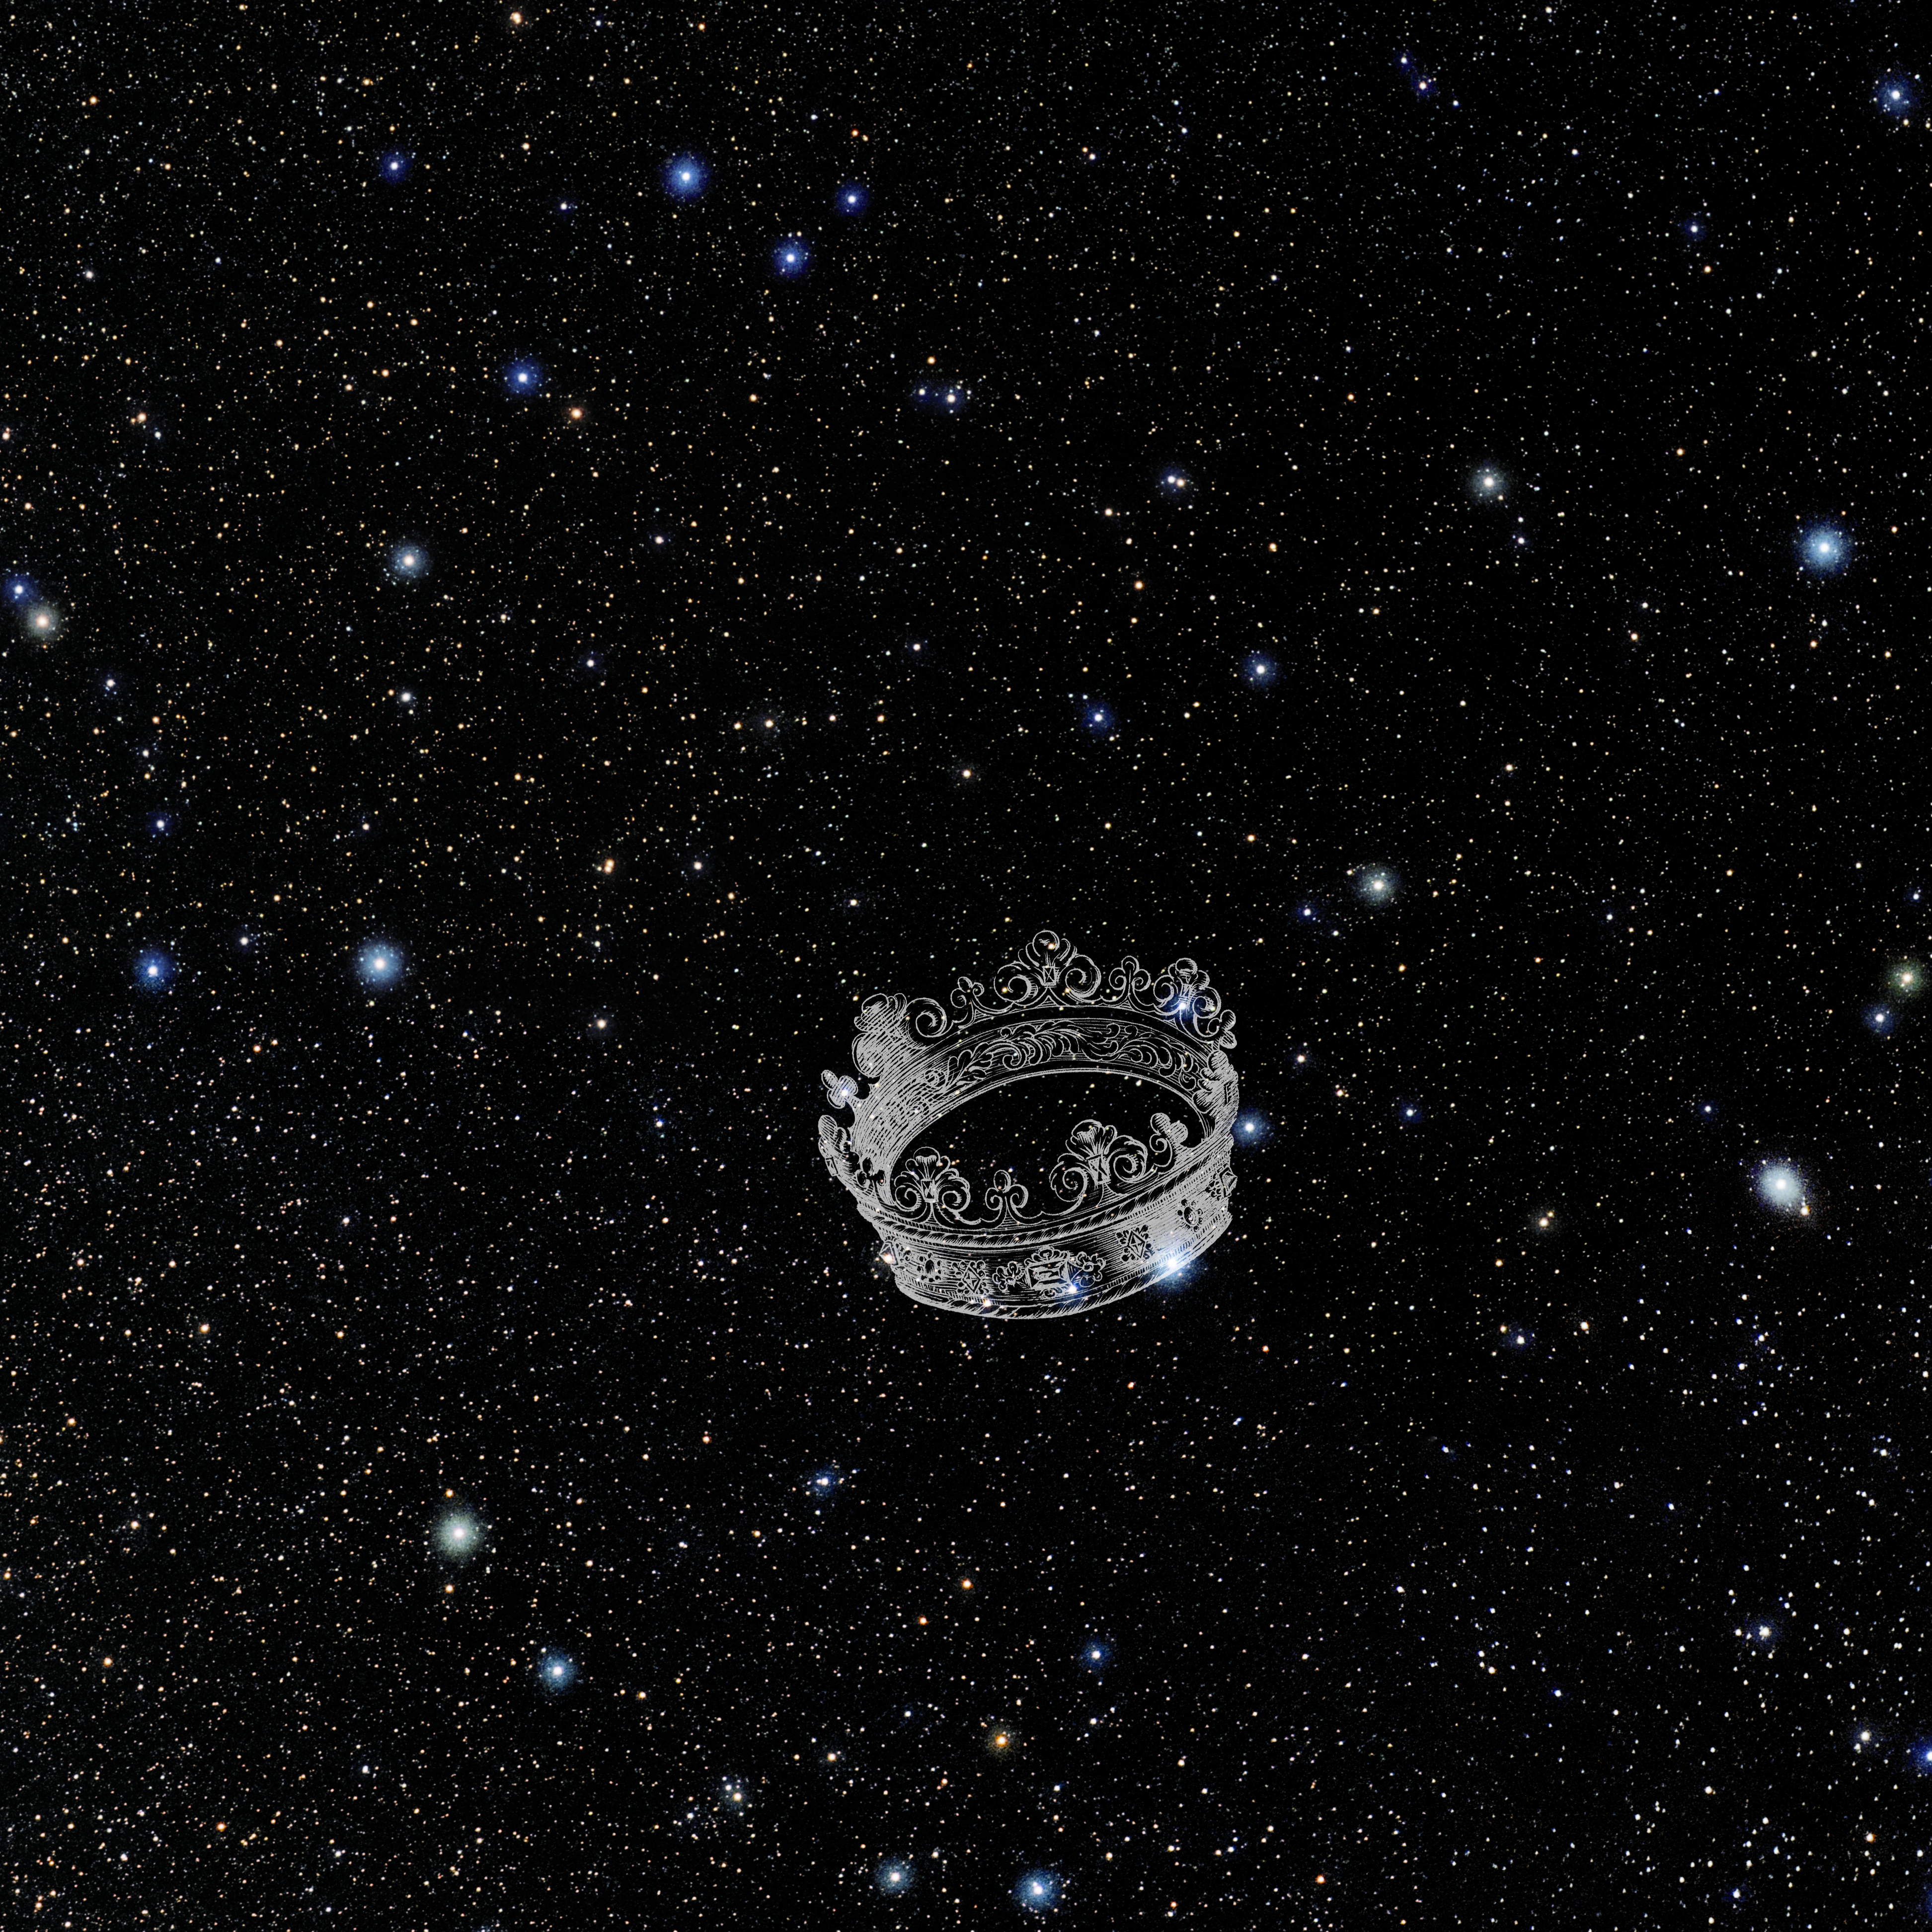

Corona Borealis with Hevelius Drawing

Photo of the constellation Corona Borealis from NOIRLab's 88 Constellations project showing Johannes Hevelius drawing of the constellation in Uranographia, his celestial catalogue in 1690.
Here is the version with the constellation 'stick figure' and here the unannotated version.

Credit: E. Slawik/NOIRLab/NSF/AURA/M. Zamani/J. Hevelius/NASA Universe of Learning/USNO/STScI